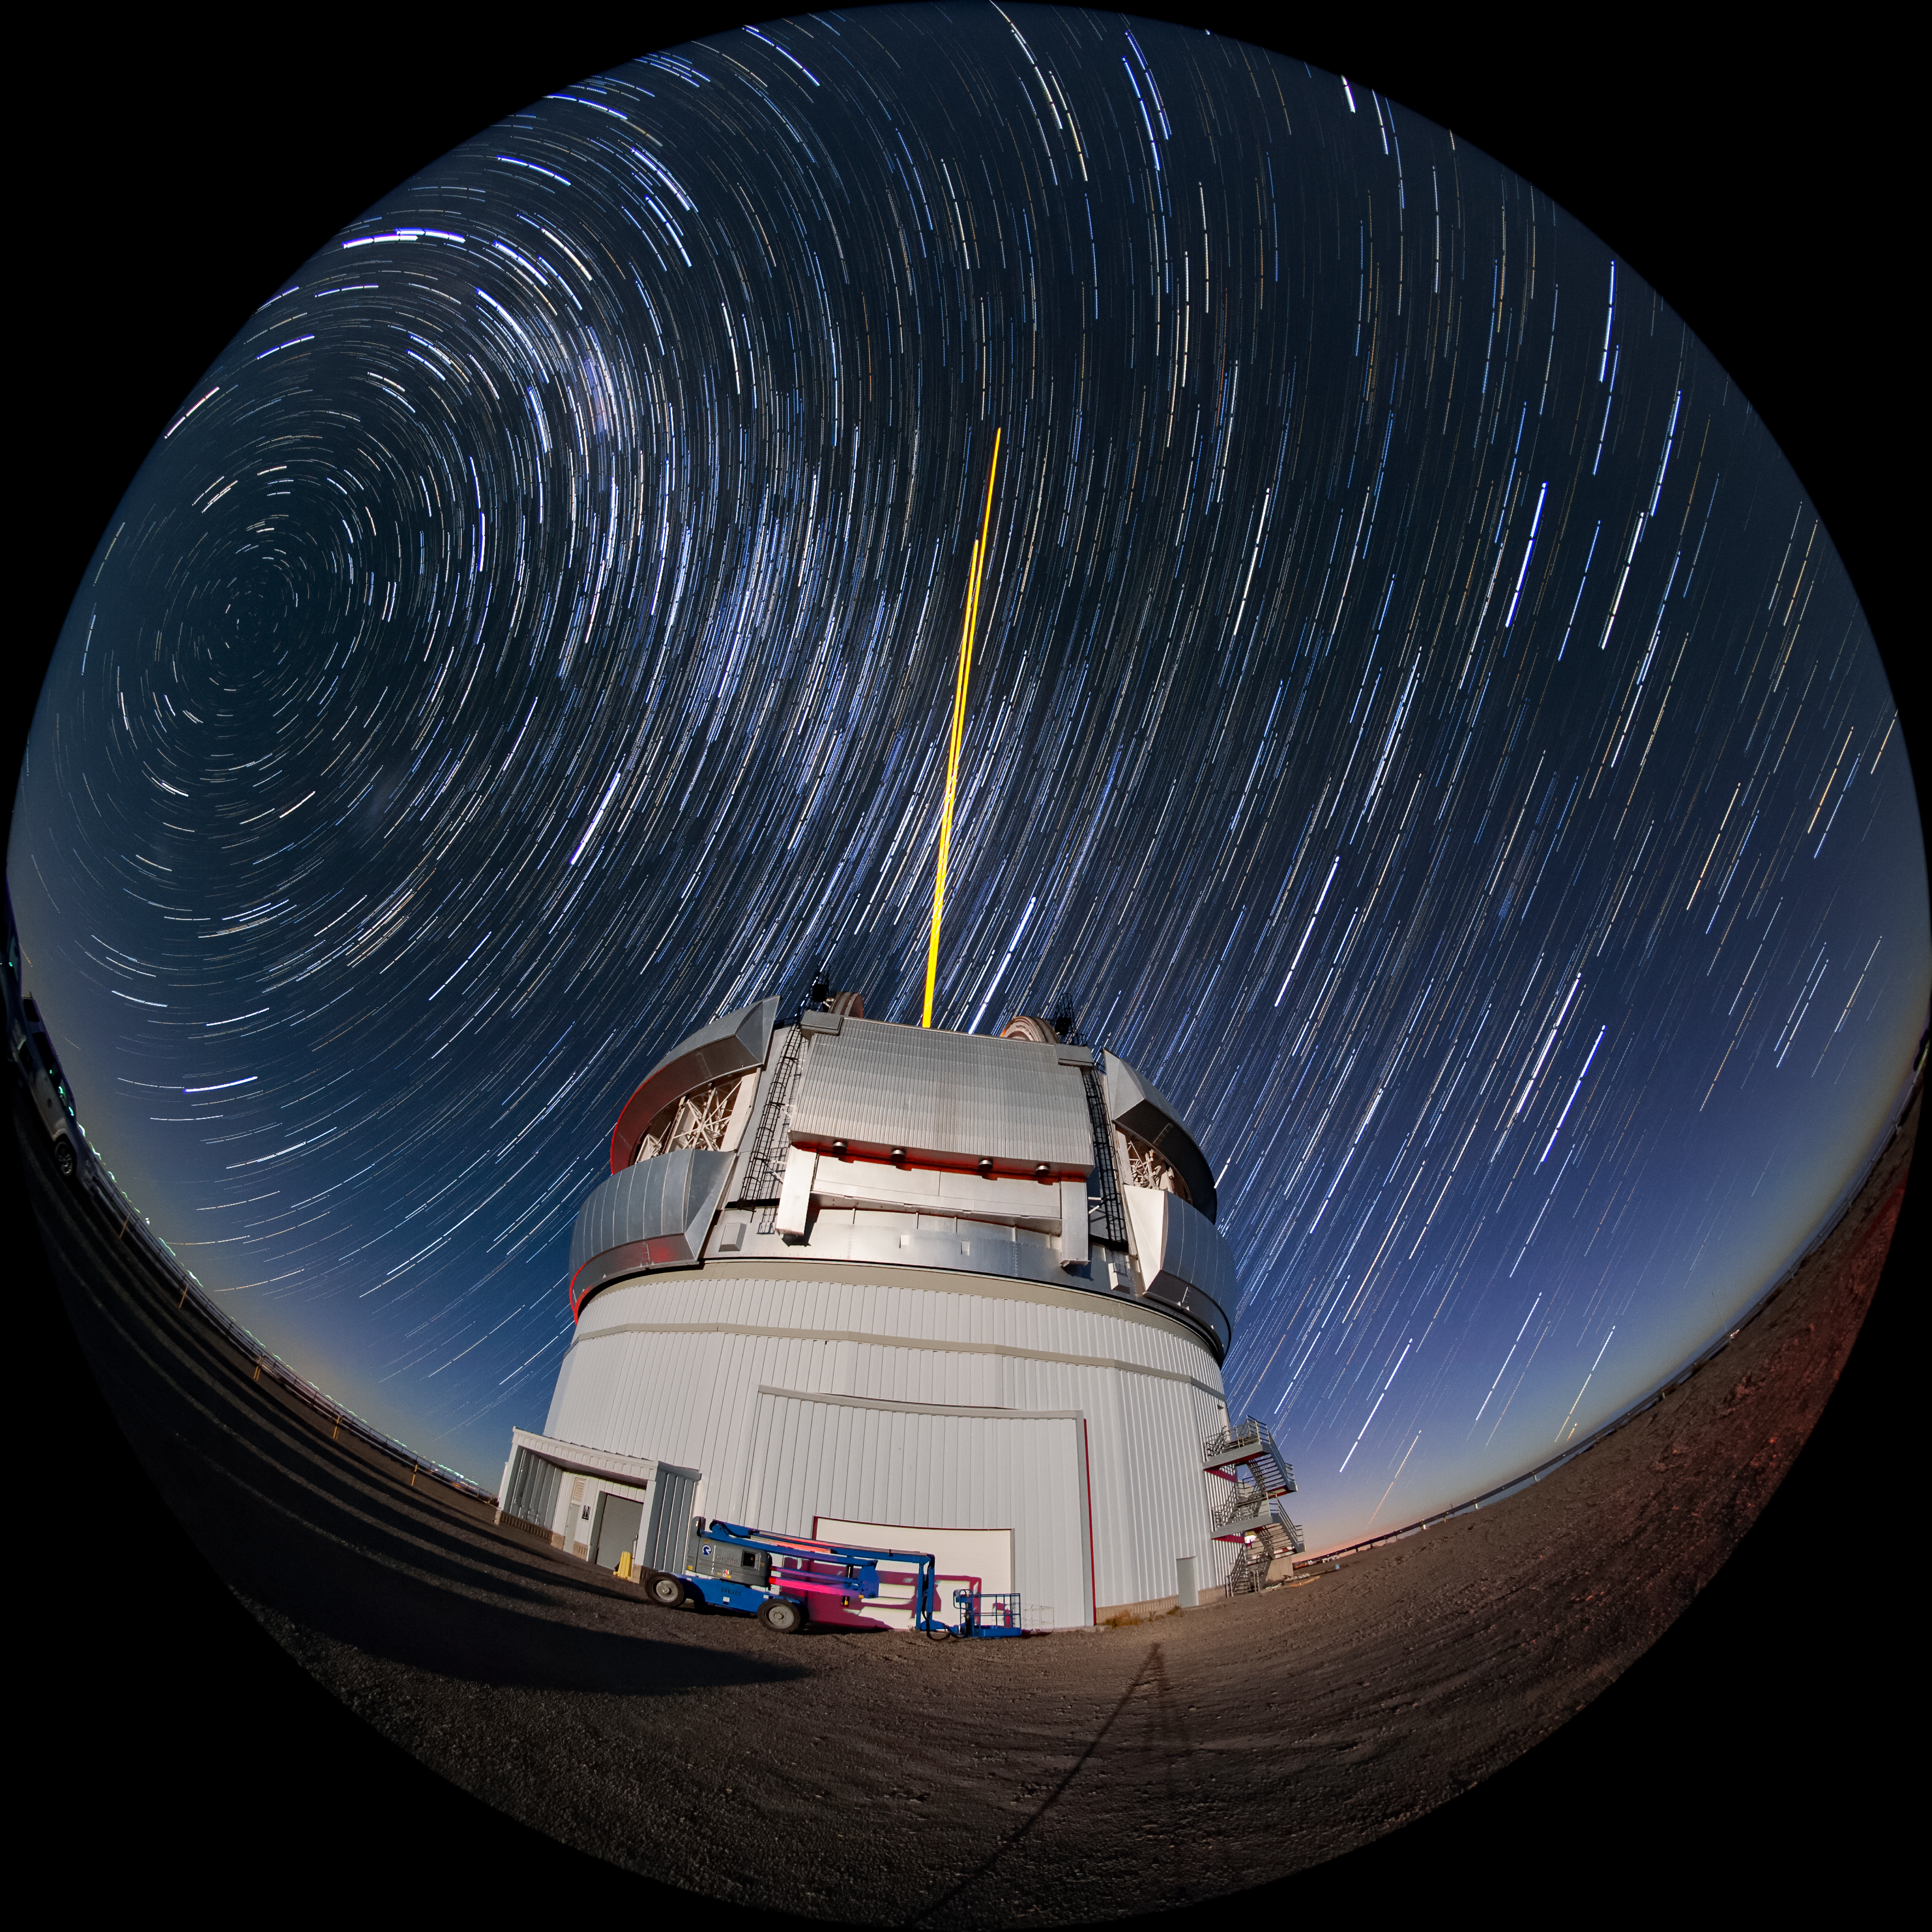

Star Trails Over Gemini South

This photo shows many stars trailing across the night sky over the course of a long exposure, but you can also see Gemini South's laser guide star system in action. The laser interacts with particles in the Earth's upper atmosphere and allow for real-time corrections of the telescope's optics to compensate for atmospheric turbulence. Gemini South is a part of the International Gemini Observatory, a program of NSF NOIRLab.

Credit: International Gemini Observatory/NOIRLab/AURA/NSF/M. Paredes